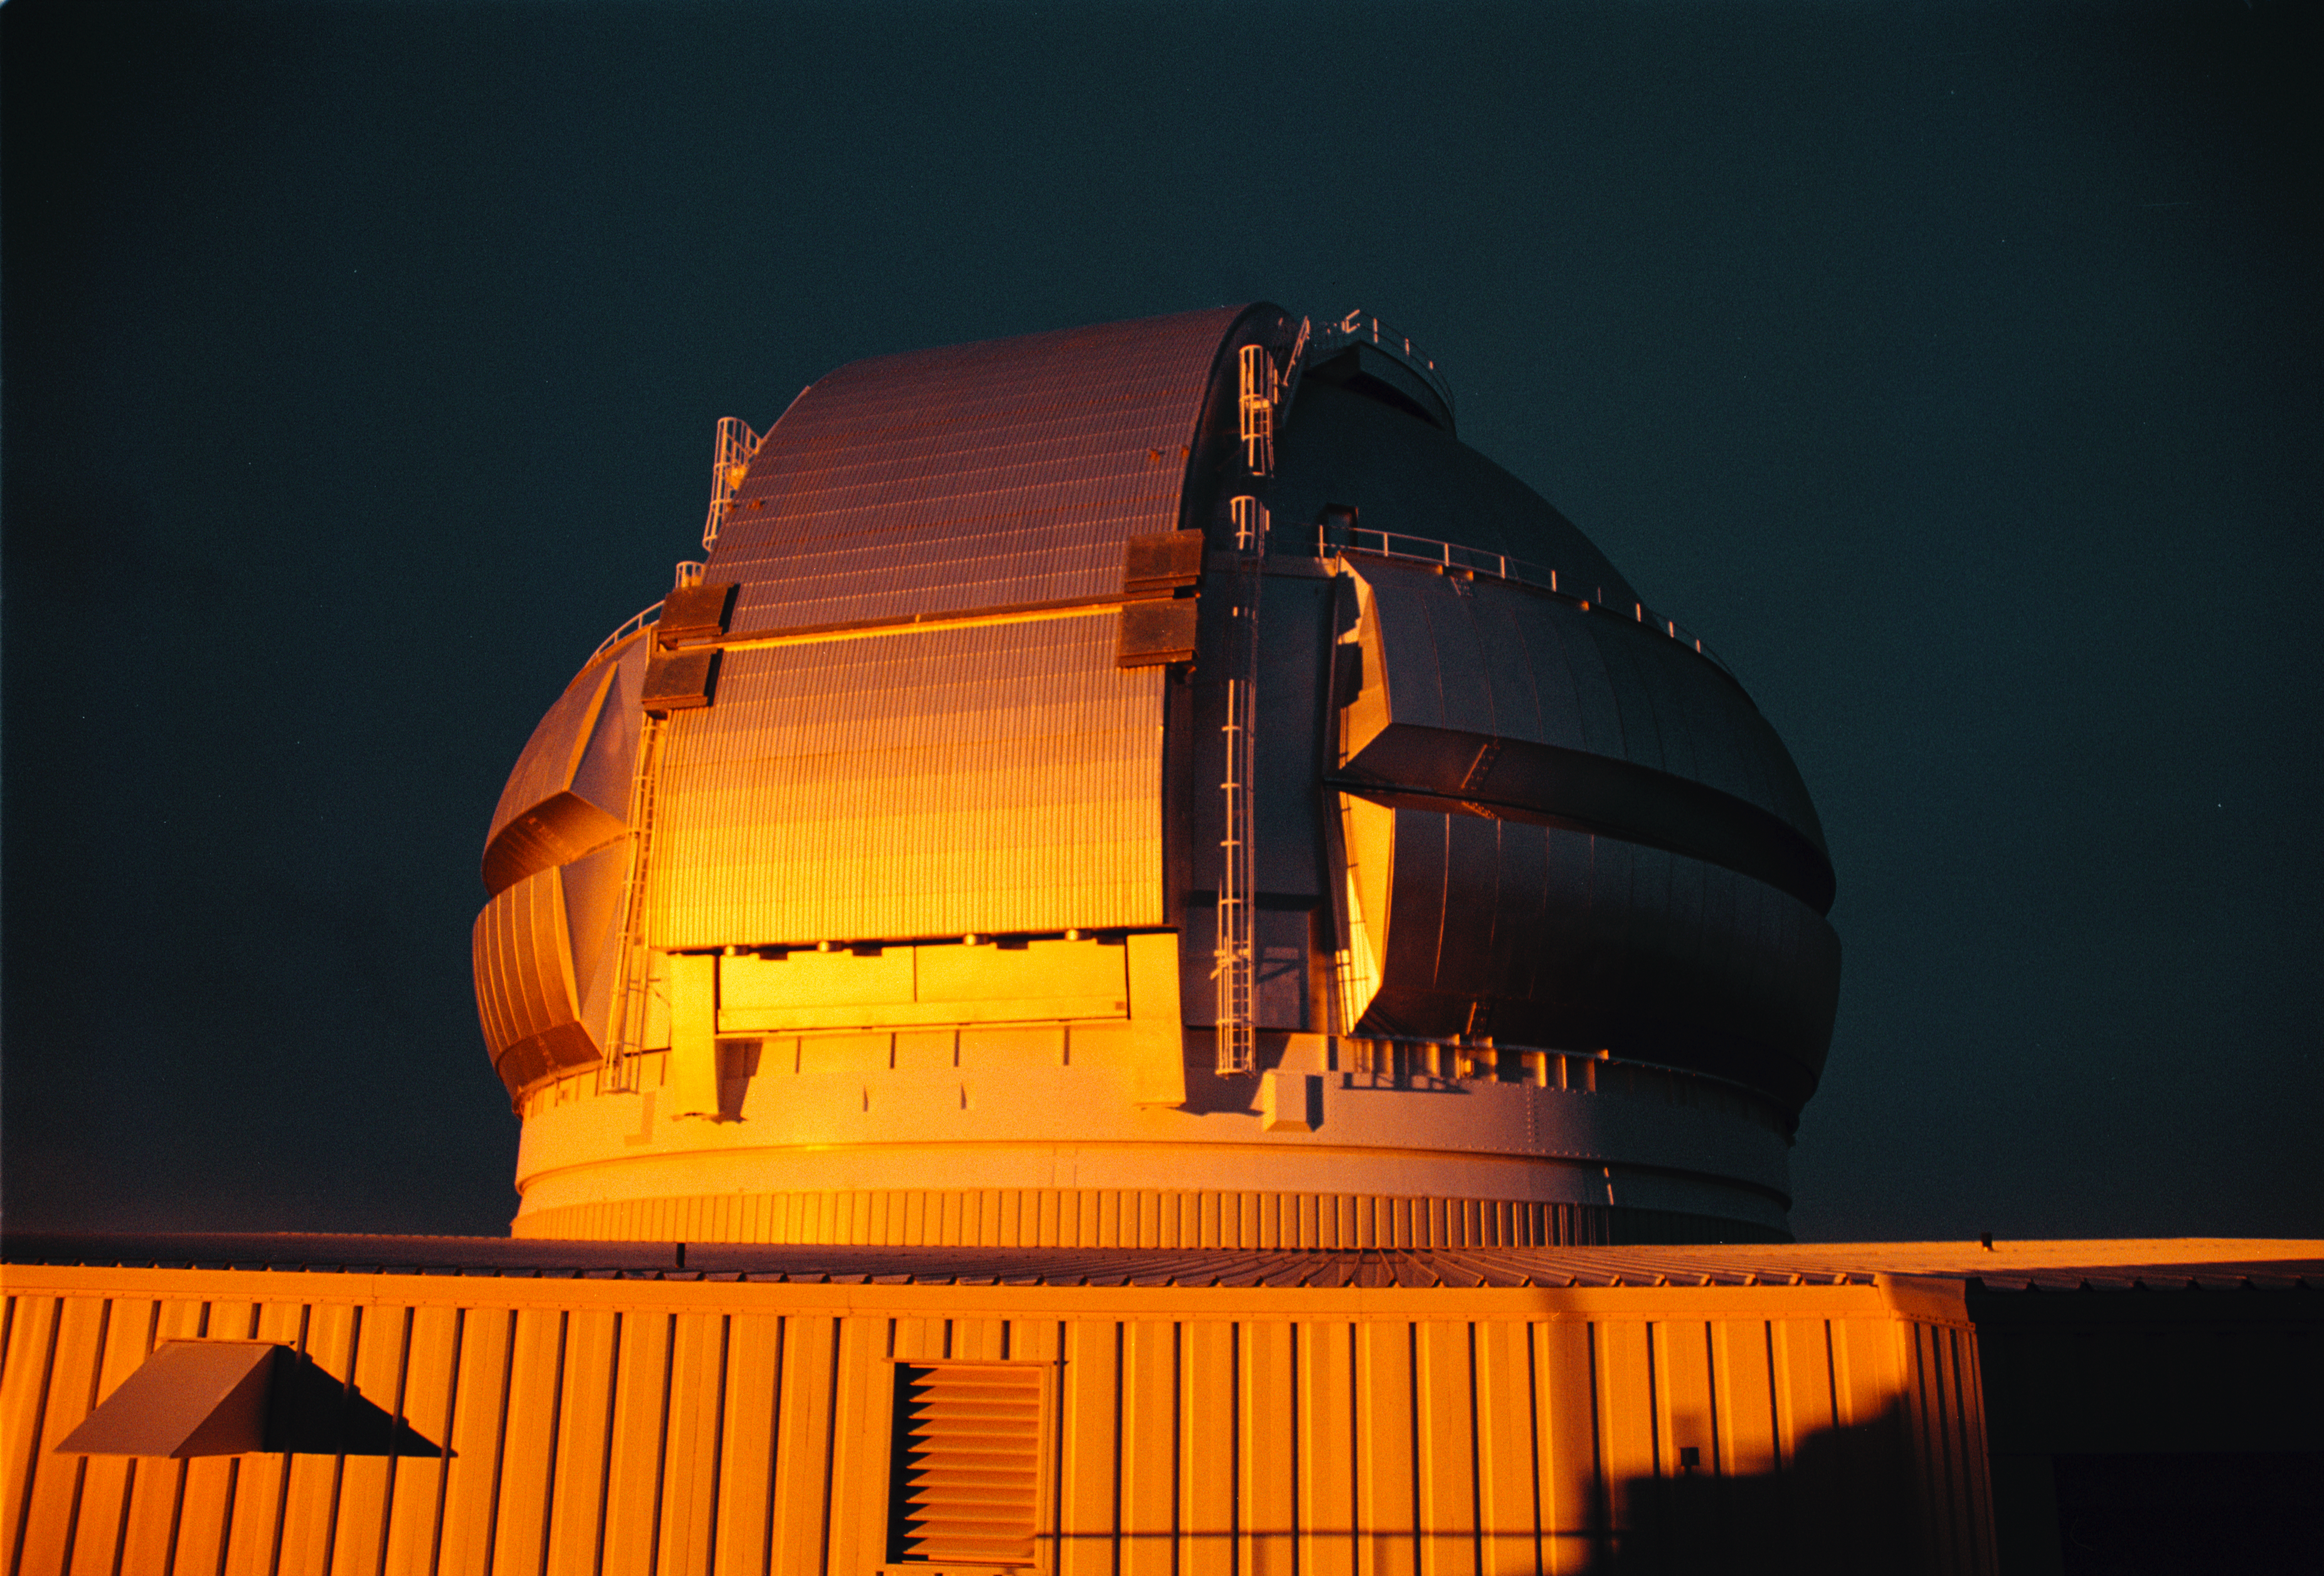

Gemini North at Sunset

Gemini North Observatory dome reflecting the orange colors of a Mauna Kea sunset.

Credit: International Gemini Observatory